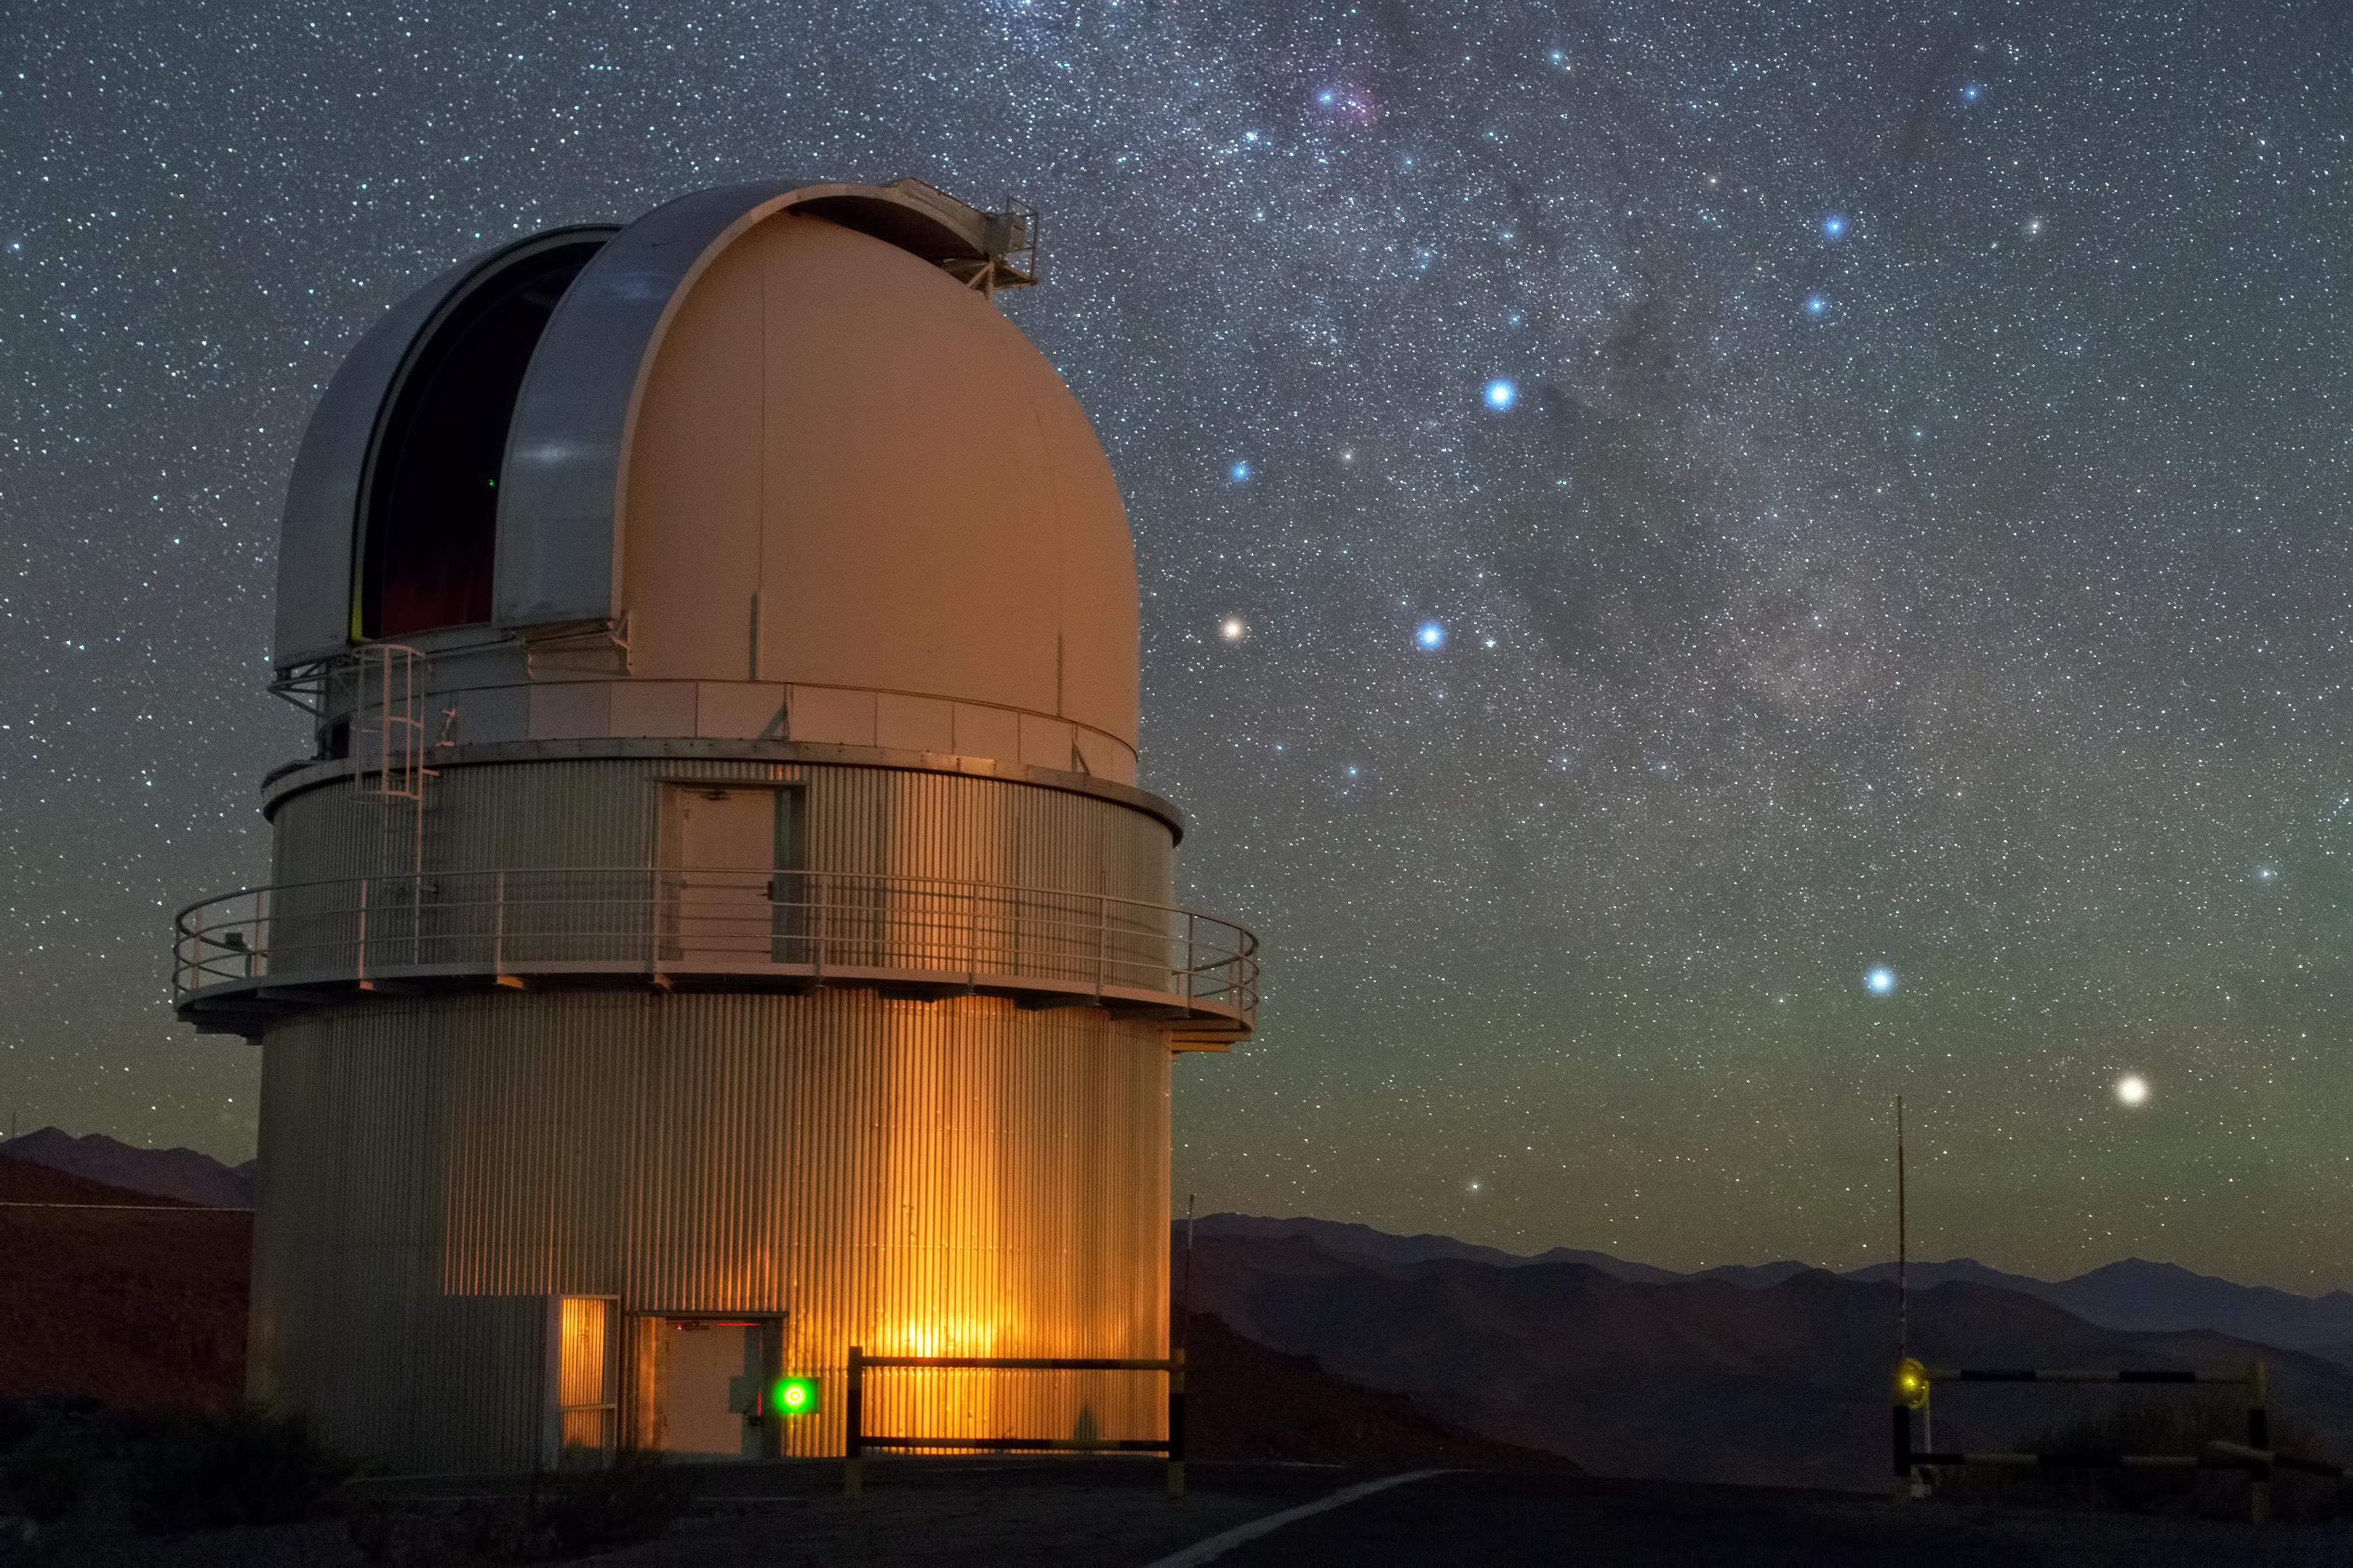

Our nearest star system observed live

In the sky above ESO's La Silla Observatory, the Southern Cross is clearly visible just to the right of the dome of the Danish 1.54-metre telescope, and to the lower right of the image, two stars sparkle in the amazingly dark sky. From right to left, these are Alpha and Beta Centauri. Alpha Centauri is a multiple star, the nearest star system to Earth.

A little closer to Earth than the bright components of Alpha Centauri, and invisible to the naked eye, is Proxima Centauri, the third star belonging to this multiple star system. It is our closest neighbour, at a distance of just 4.2 light-years. Previous observations have provided tantalising, but subtle, hints of a small companion orbiting this red dwarf star. An observing campaign that started in January 2016 will make a more sensitive search for the telltale wobbles in the dwarf star’s orbital motion that might reveal the presence of an Earth-like orbiting planet: the Pale Red Dot campaign.

HARPS, the High Accuracy Radial velocity Planet Searcher instrument, which is attached to ESO’s 3.6-metre telescope at La Silla will be used to search for a potential new planet. Measurements with HARPS will be complemented by observations at the Las Cumbres Observatory Global Telescope Network (LCOGT) and the Burst Optical Observer and Transient Exploring System (BOOTES).

As well as giving the public the chance to follow the scientific observations as they arrive, the Pale Red Dot outreach campaign will reveal the often unseen side of planet hunting in background articles and through social media. An array of blog posts on many topics — including planet-hunting techniques, ESO’s European Extremely Large Telescope (E-ELT), and the lives of stars — are planned. They will be written by the astronomers, scientists and engineers from the observatories involved, as well as by science writers, observers and other experts in the field.

Credit: Y. Beletsky (LCO)/ESO